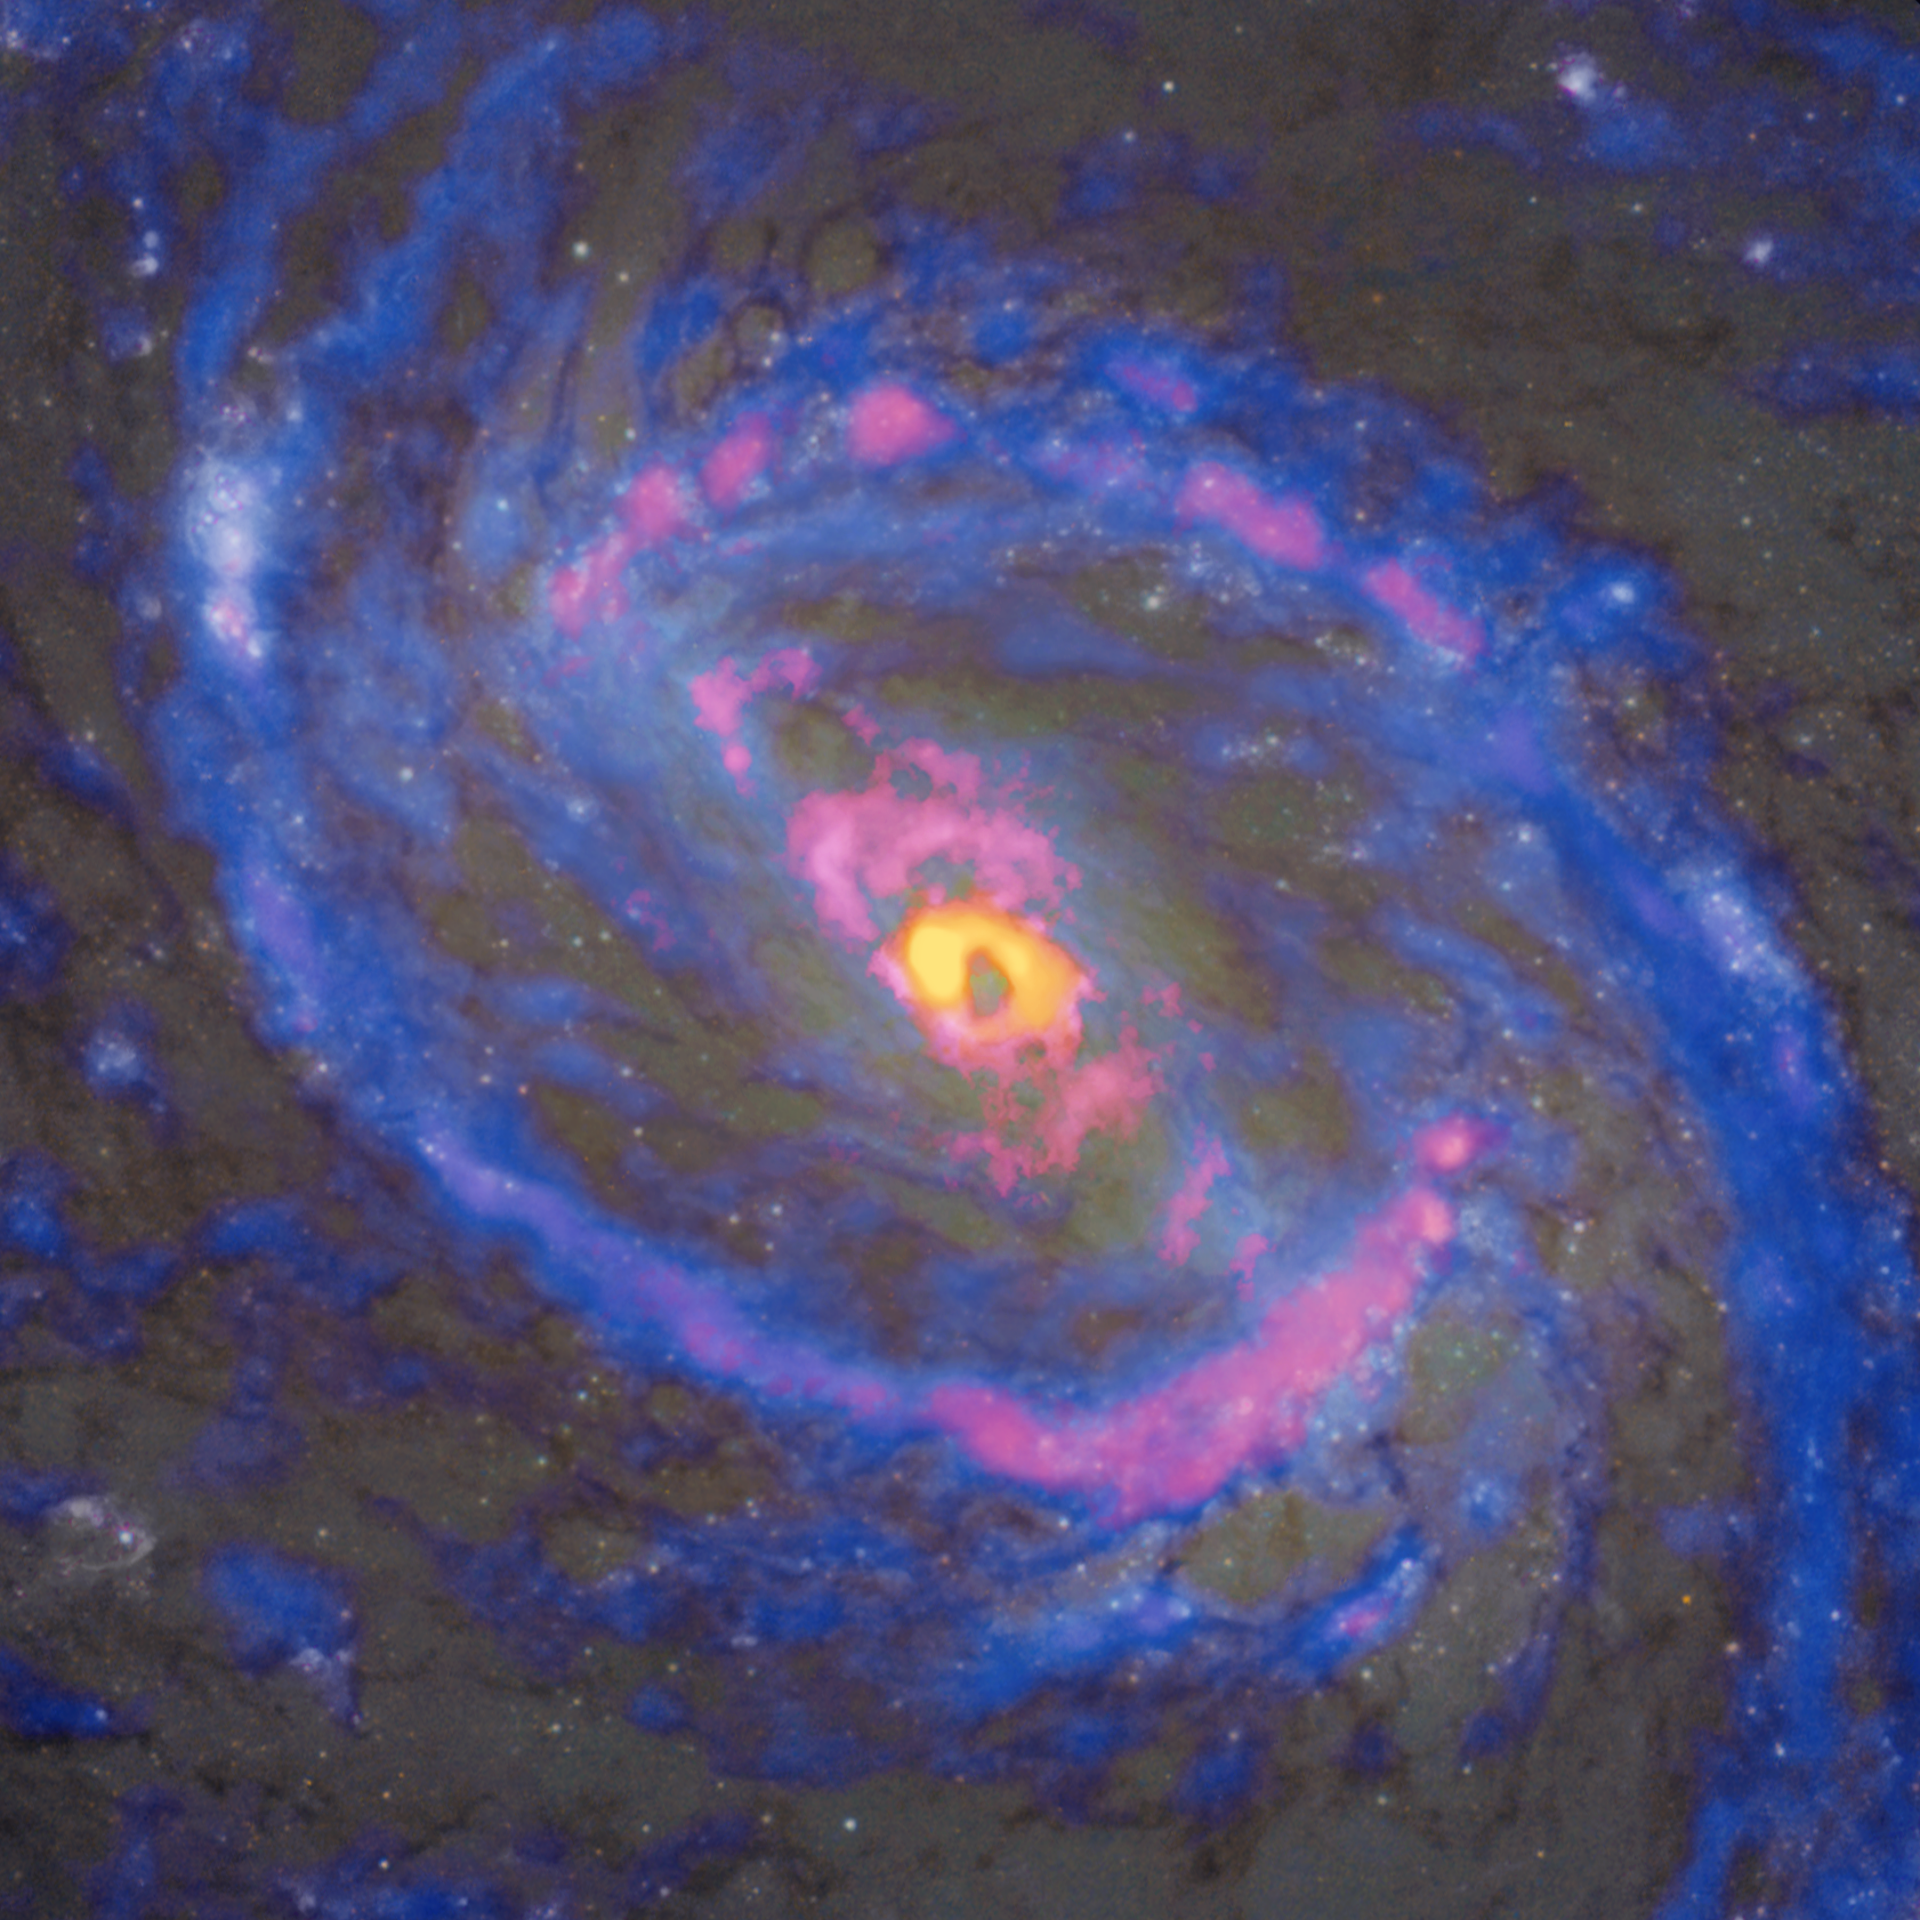

13CO-H13CN-13

The central region of the spiral galaxy NGC 1068, as observed by ALMA overlay the Hubble Space Telescope image, has a fascinating distribution of hydrogen cyanide isotopes (H13CN) shown in yellow, cyanide radicals (CN) shown in red, and carbon monoxide isotopes (13CO) shown in blue. H13CN is concentrated solely in the center of the active galactic nucleus. However, CN not only appears in the center and the large-scale ring-shaped gas structure, but also exhibits a structure extending from the center towards the northeast (upper left) and southwest (lower right), which is believed to be caused by the jet emanating from the supermassive black hole.

Credit: ALMA (ESO/NAOJ/NRAO), NASA/ESA Hubble Space Telescope, T. Nakajima et al